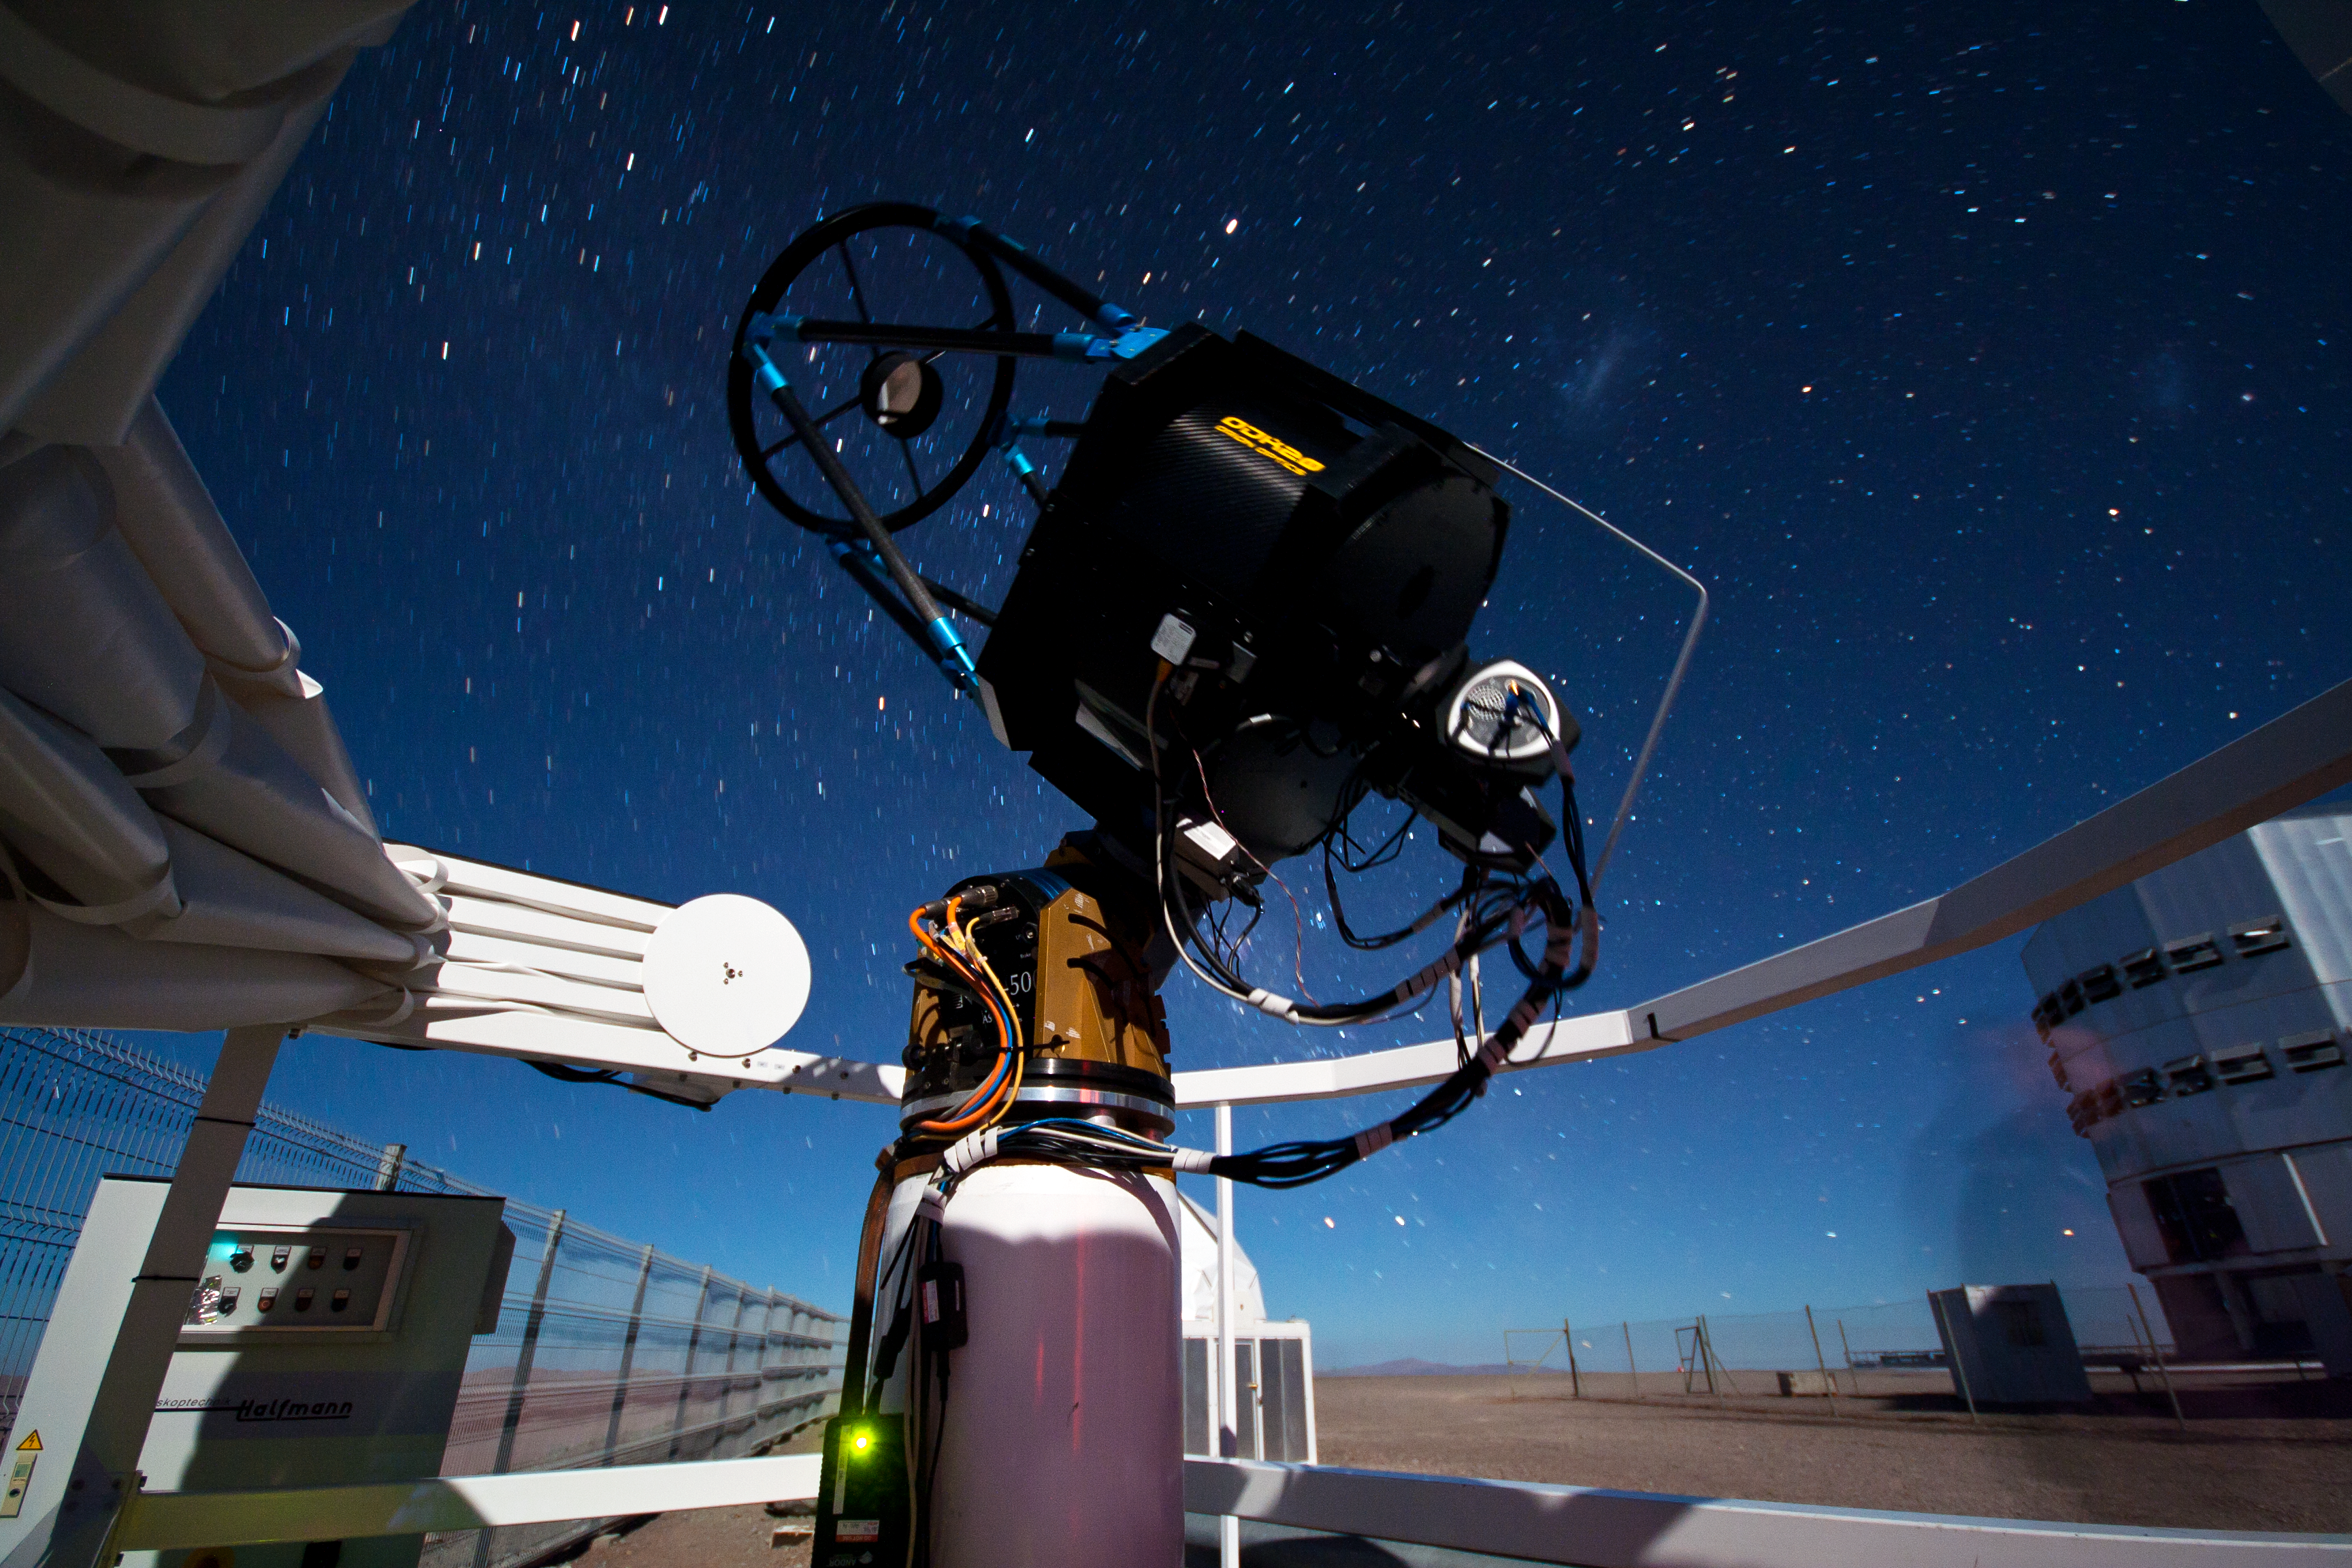

SLODAR instrument at Paranal

This small telescope feeds an instrument that monitors the vertical profile of the atmospheric turbulence, using the so-called “Slope Detection and Ranging (SLODAR)” technique. The instrument, developed by Durham University and ESO, was installed at ESO’s Paranal Observatory in March 2011 for a statistical characterisation of the site, and is seen here during its commissioning process. In the background, on the right, the enclosure of the 8.2-metre Yepun telescope is partially visible. The two fuzzy spots to the upper left of the Yepun telescope are, on the left and right respectively, the Large and the Small Magellanic Cloud, neighbouring galaxies of the Milky Way. A person who entered the field of the photo camera also appears as a “ghost”, on the lower right of the picture.

Credit: T. Butterley/ESO